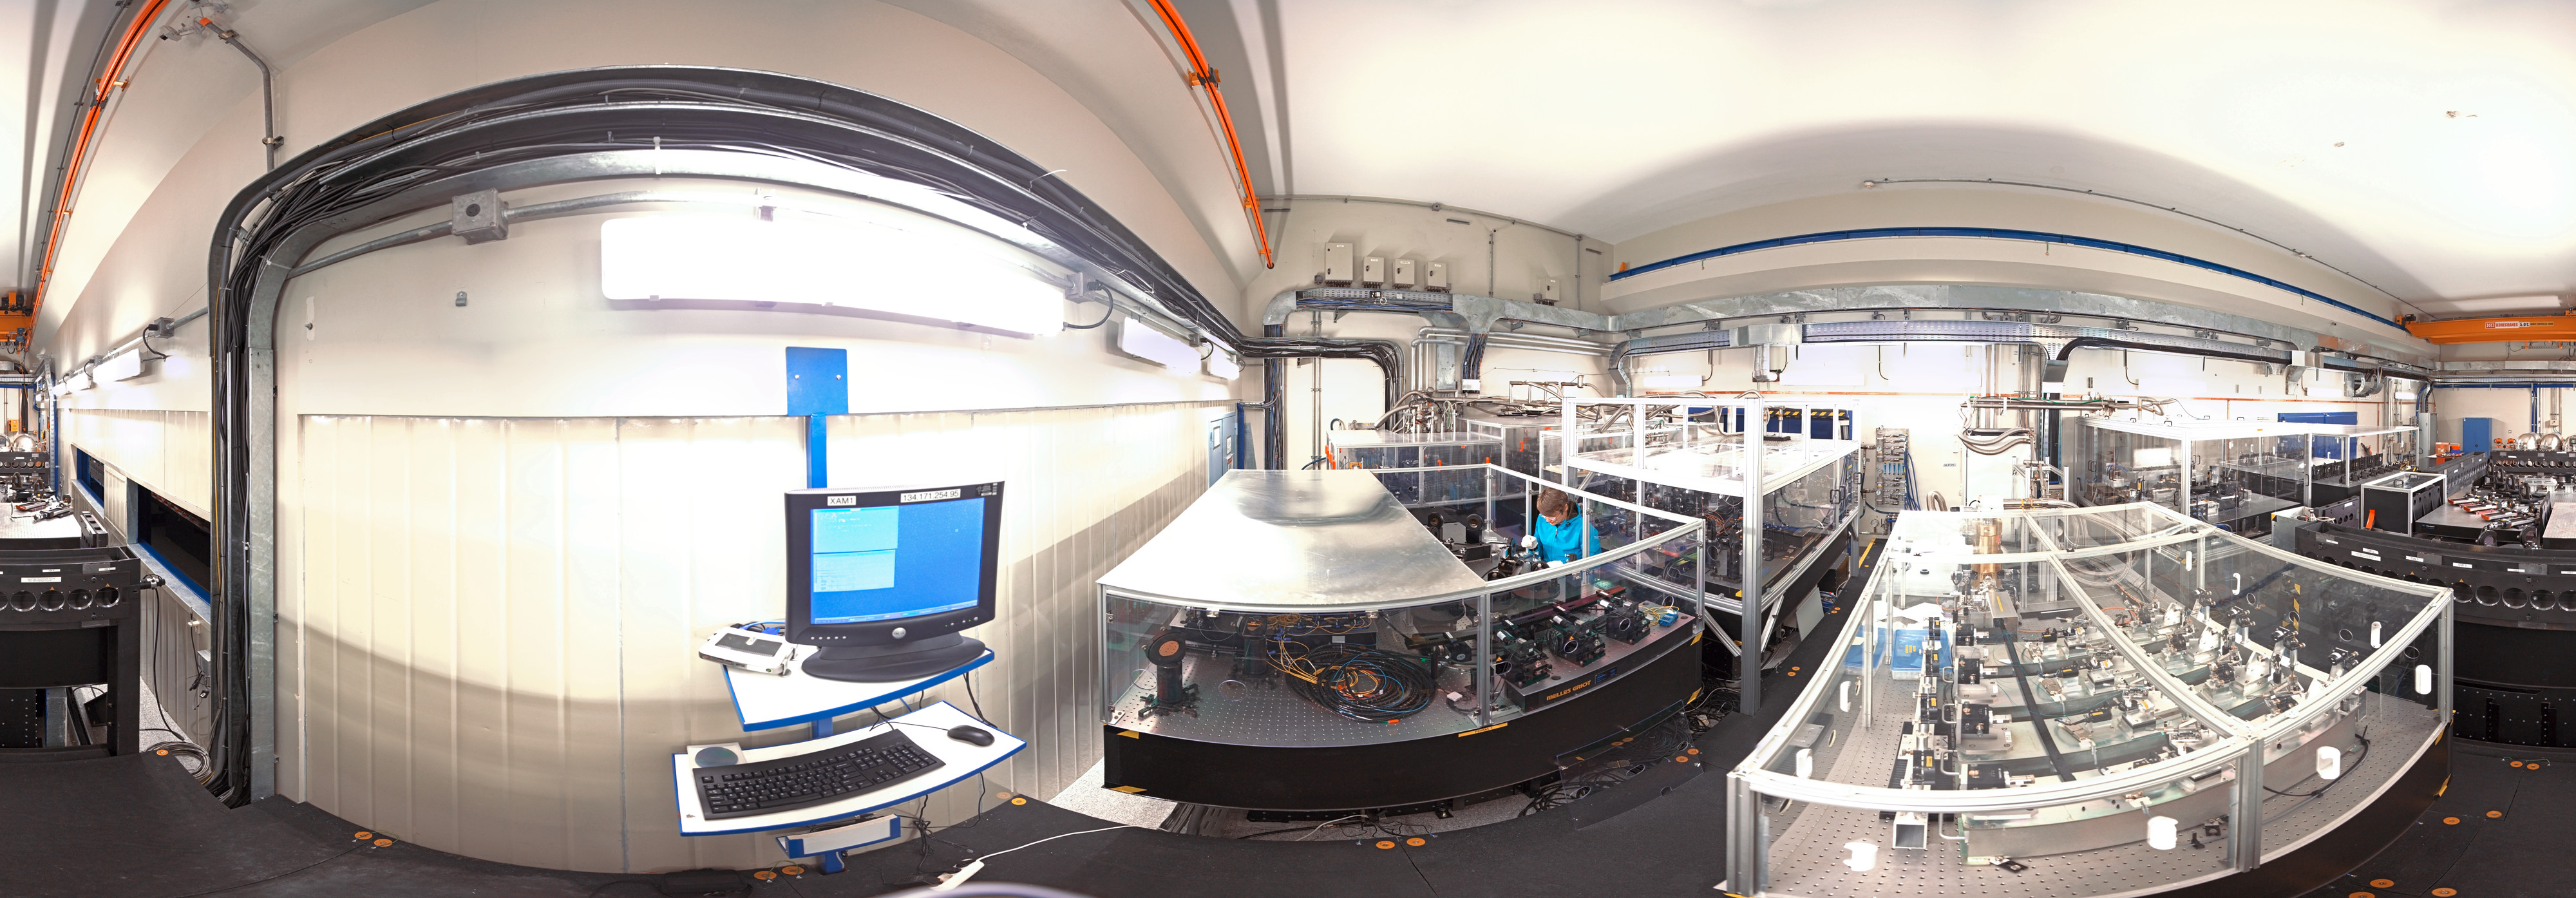

Panoramic view of the VLTI laboratory

360 degree panorama of the VLTi laboratory at ESO's Paranal Observatory in Chile.

Credit: ESO